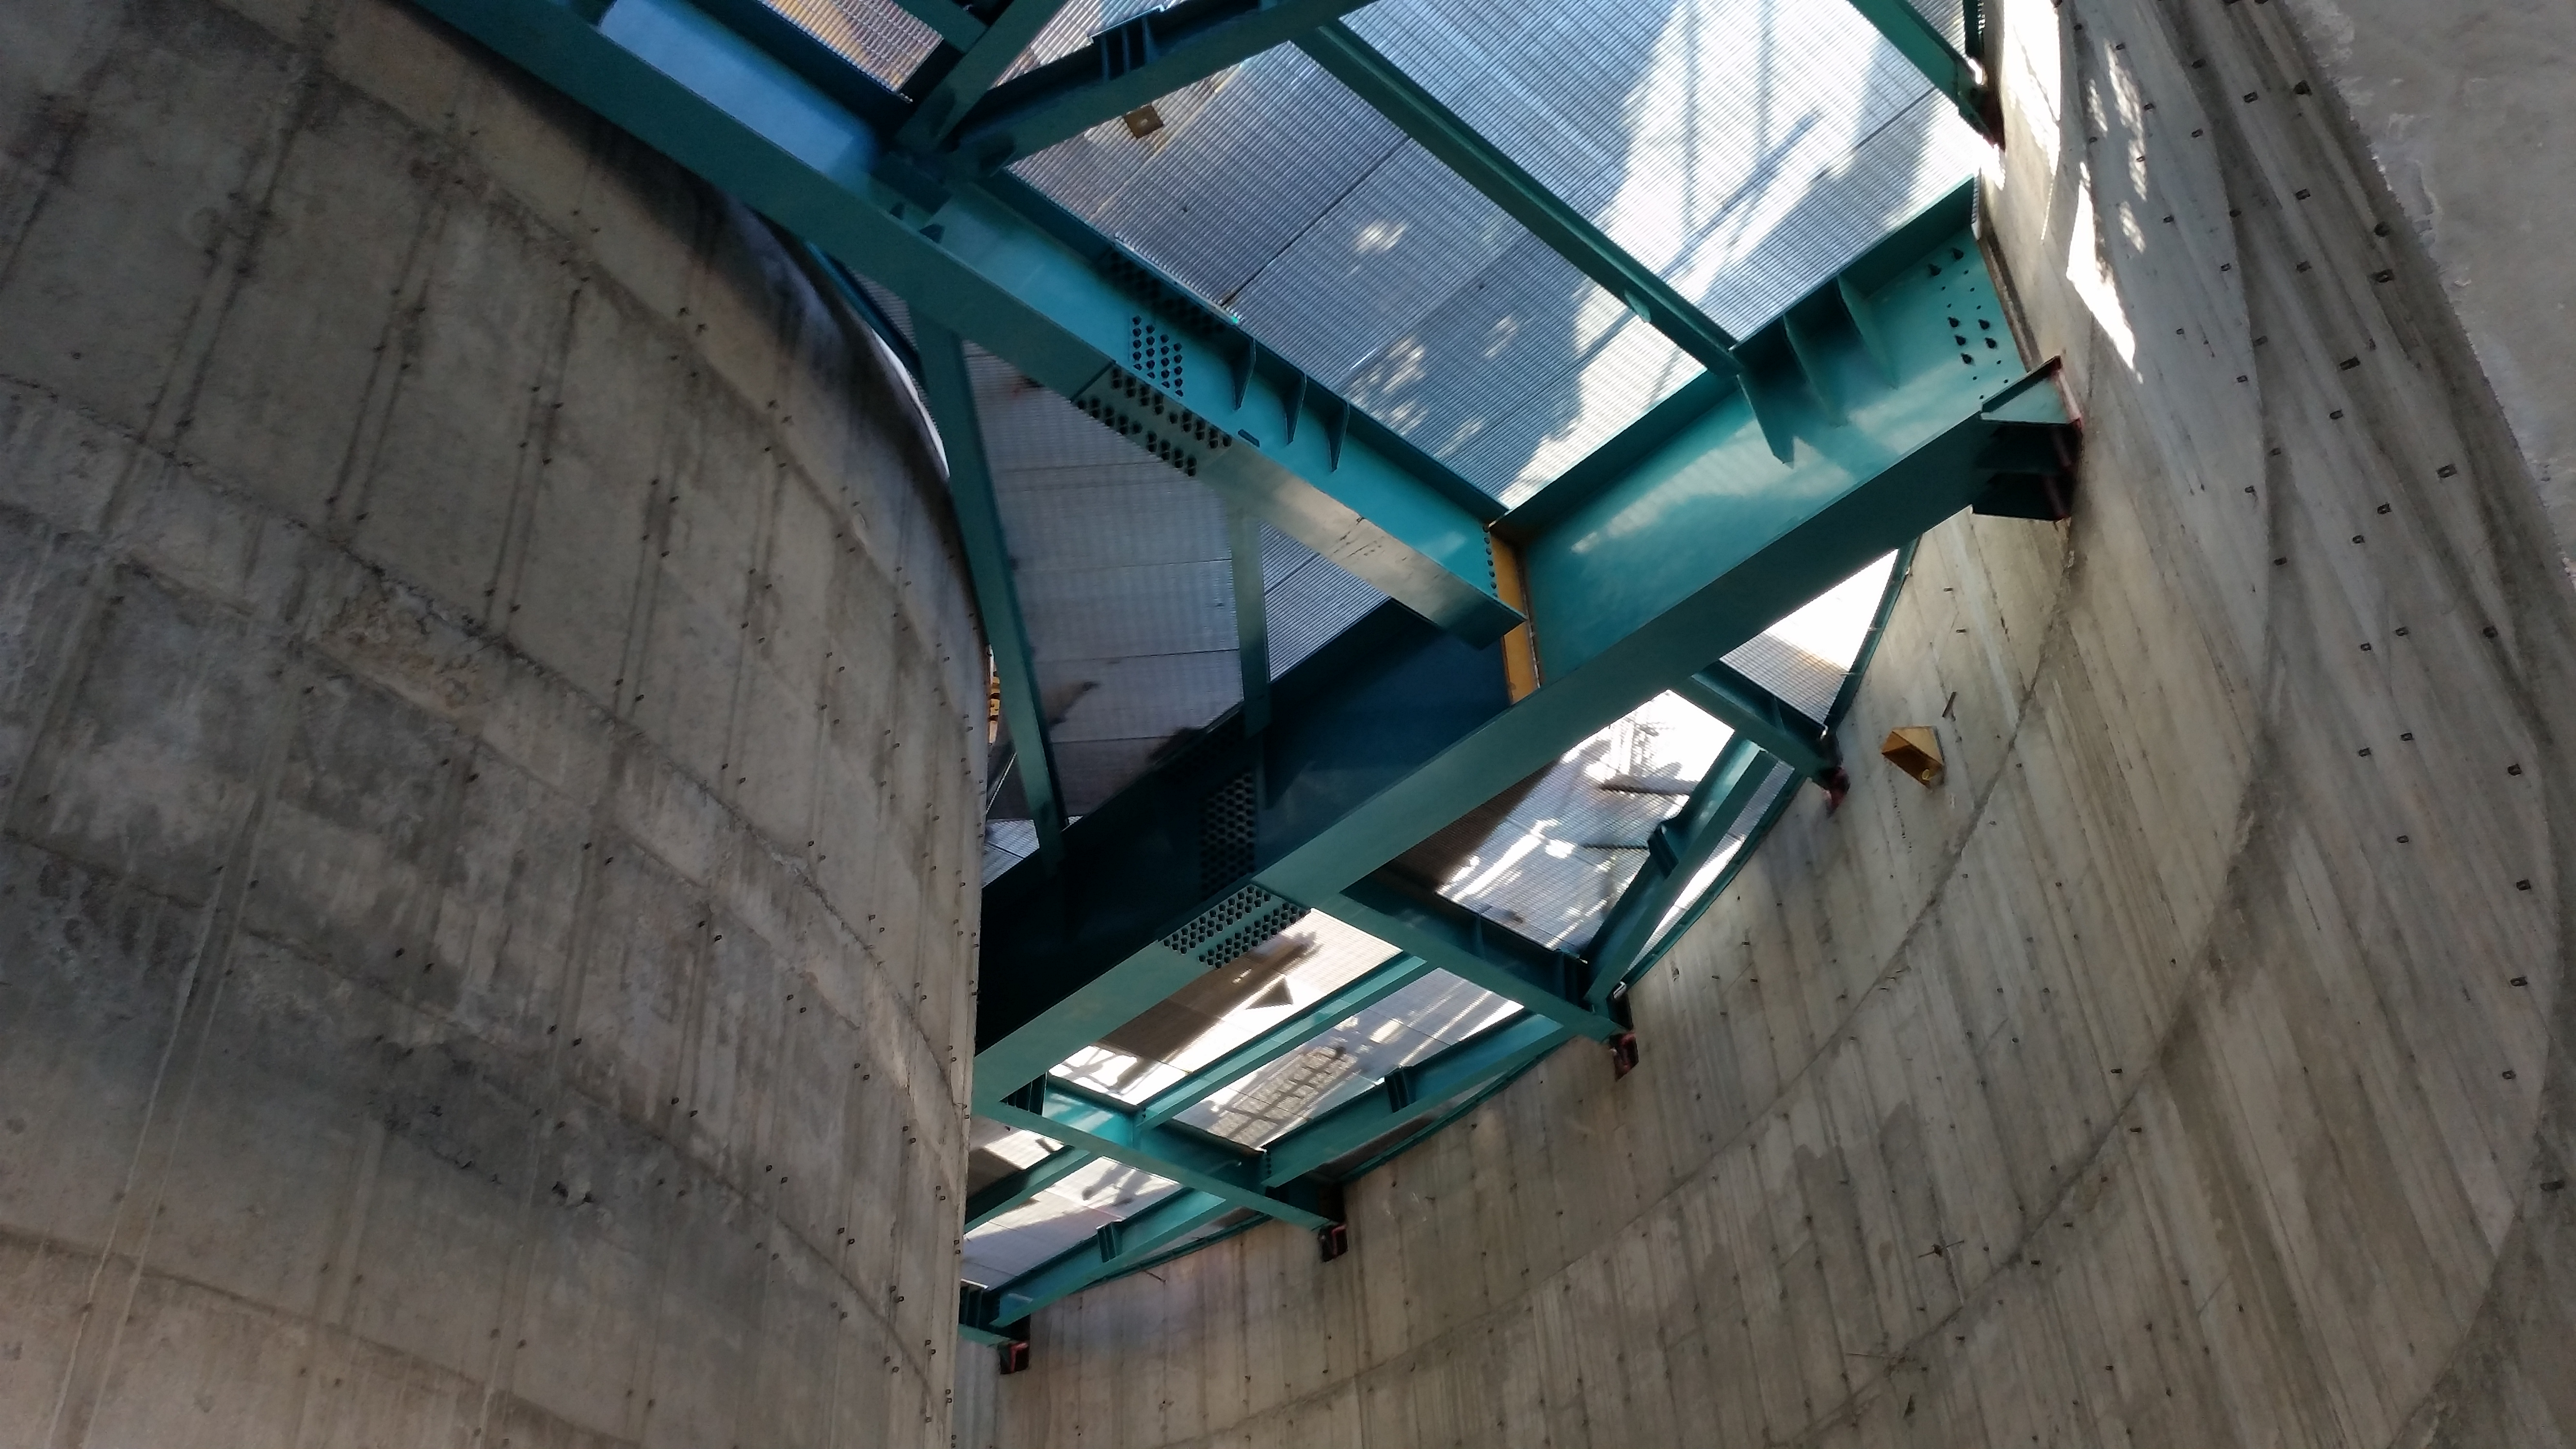

The seventh level gets flooring

The seventh level gets flooring, as seen from inside the lower enclosure.

Credit: Rubin Observatory/NSF/AURA